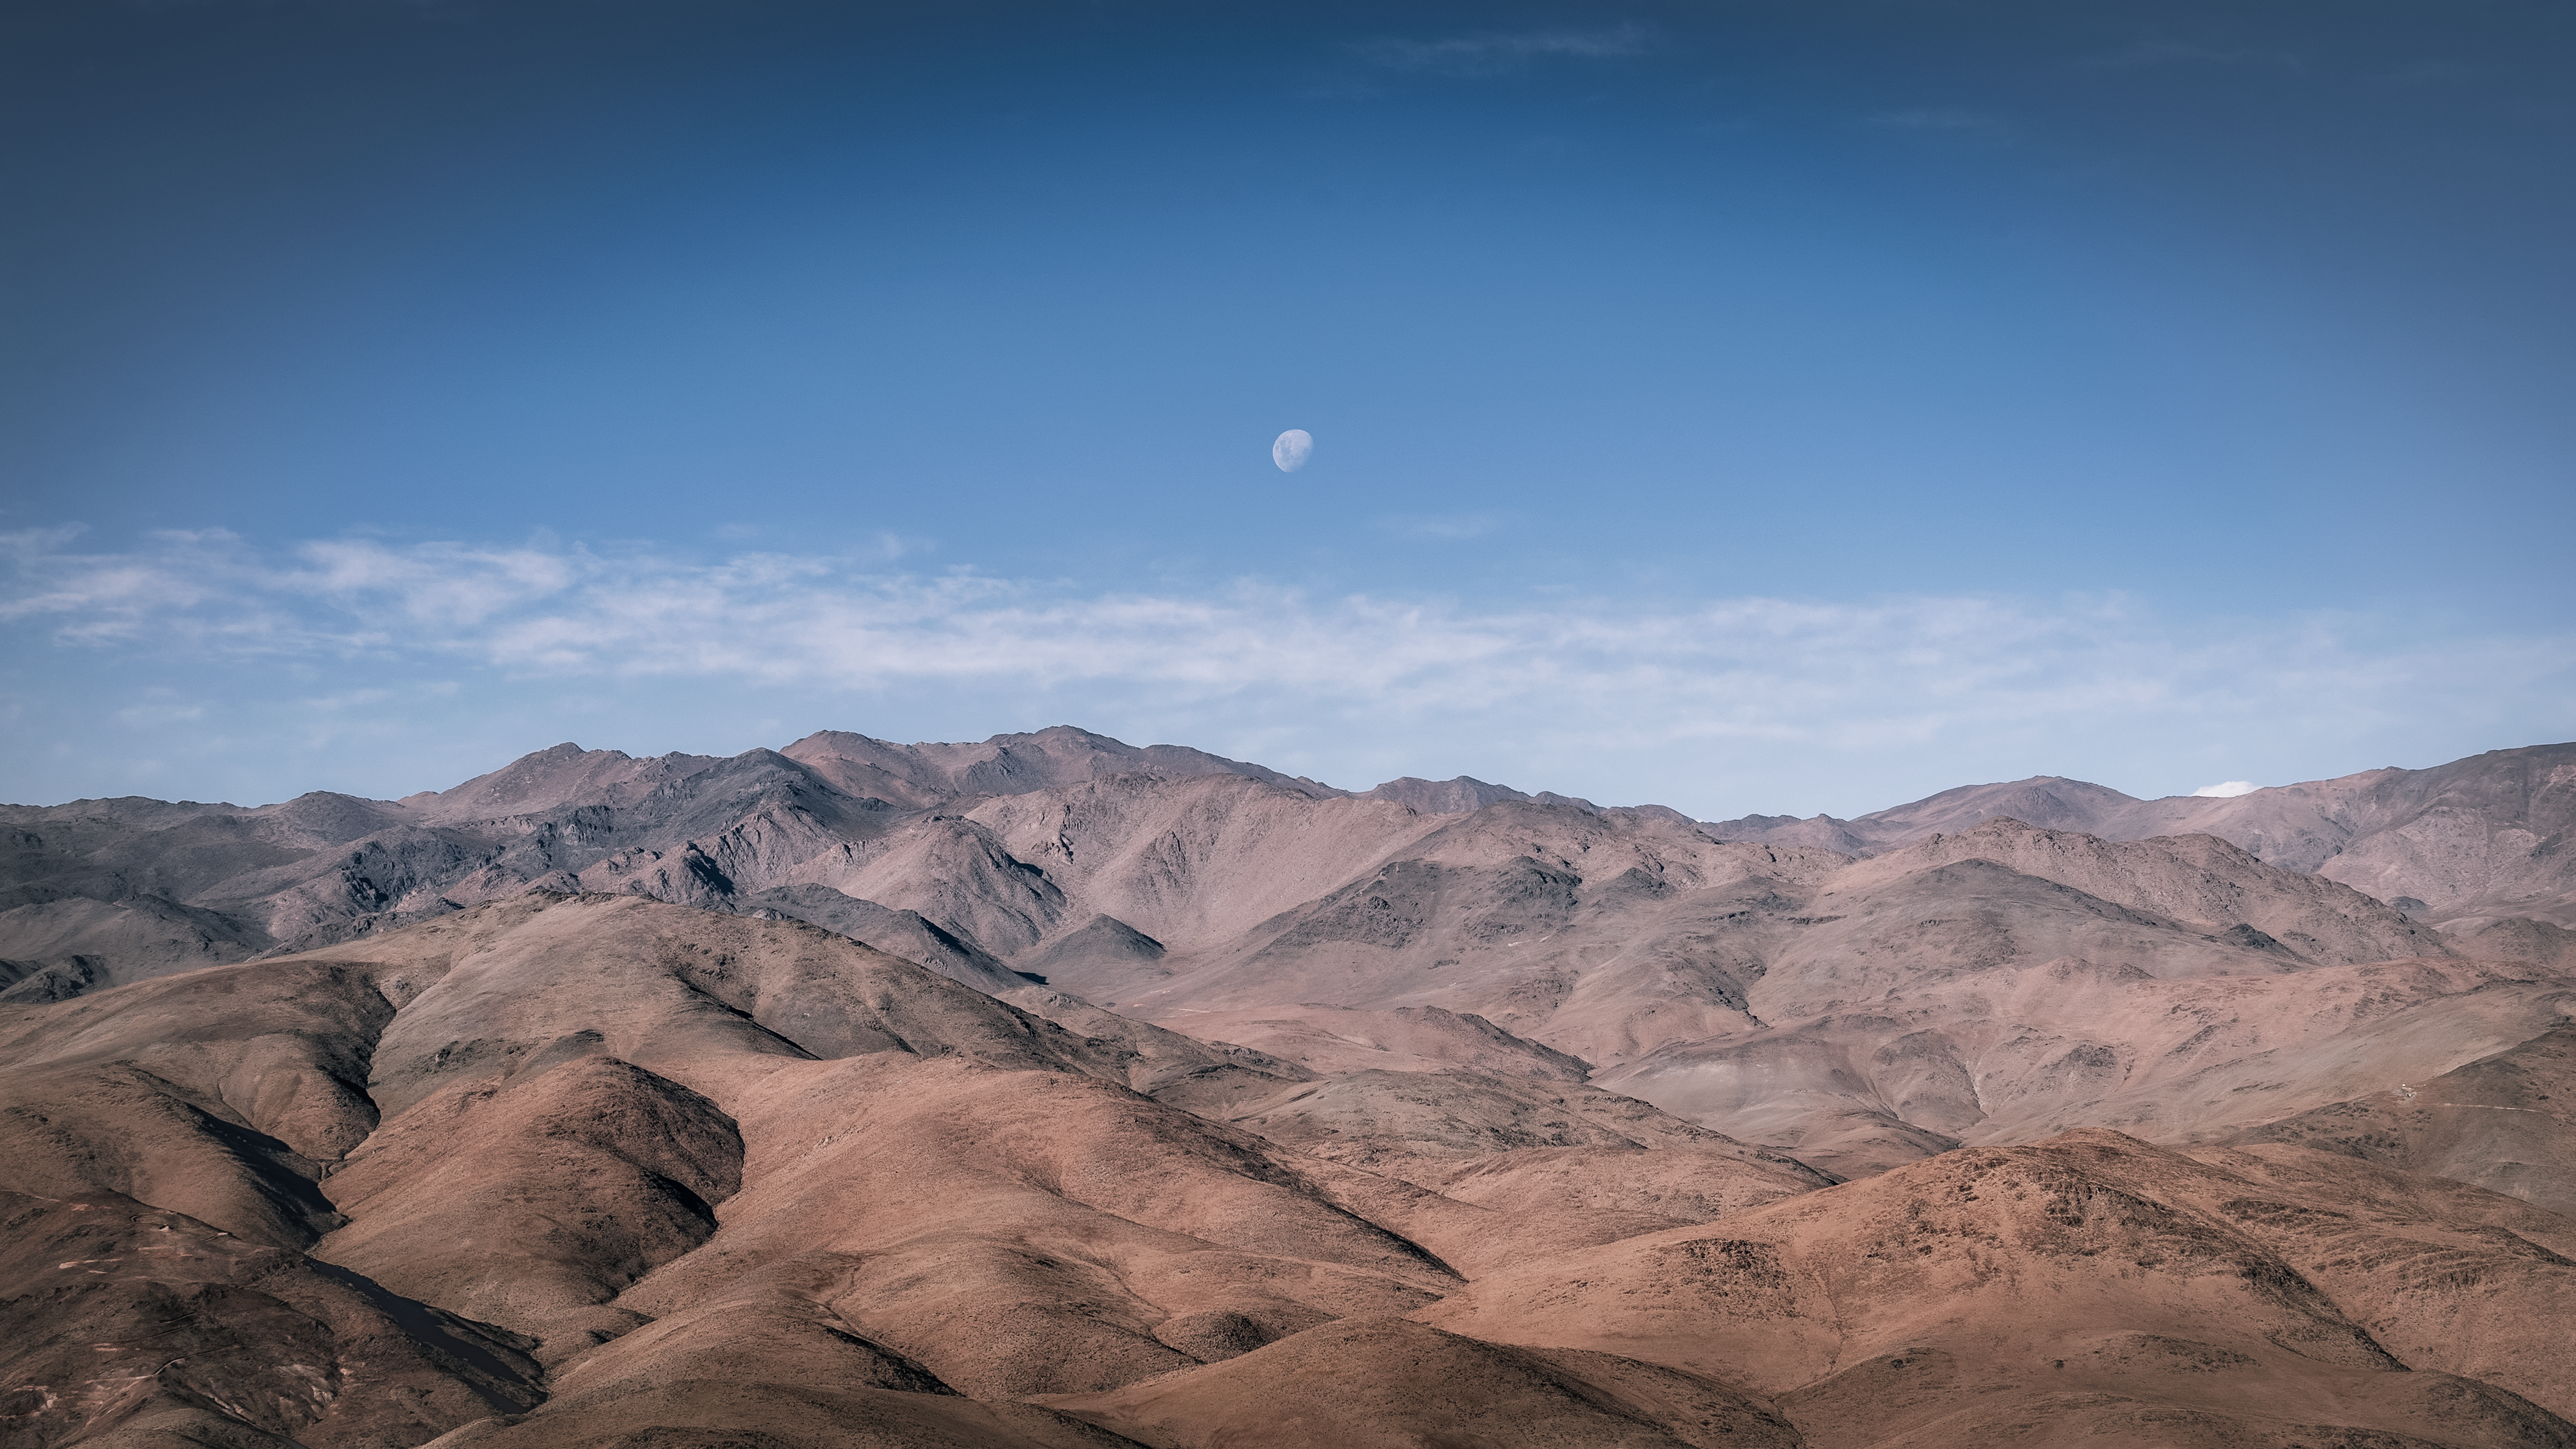

The dry and dusty home of La Silla Observatory

This image shows the Atacama desert, home to La Silla, ESO’s first observatory, which was inaugurated in 1969. The Atacama desert is extremely dry and barren, making the observing conditions very favourable. A number of ESO's telescopes are based at La Silla Observatory, including the New Technology Telescope, the first in the world to have a computer-controlled main mirror.

Credit: B. Wilmart/ESO